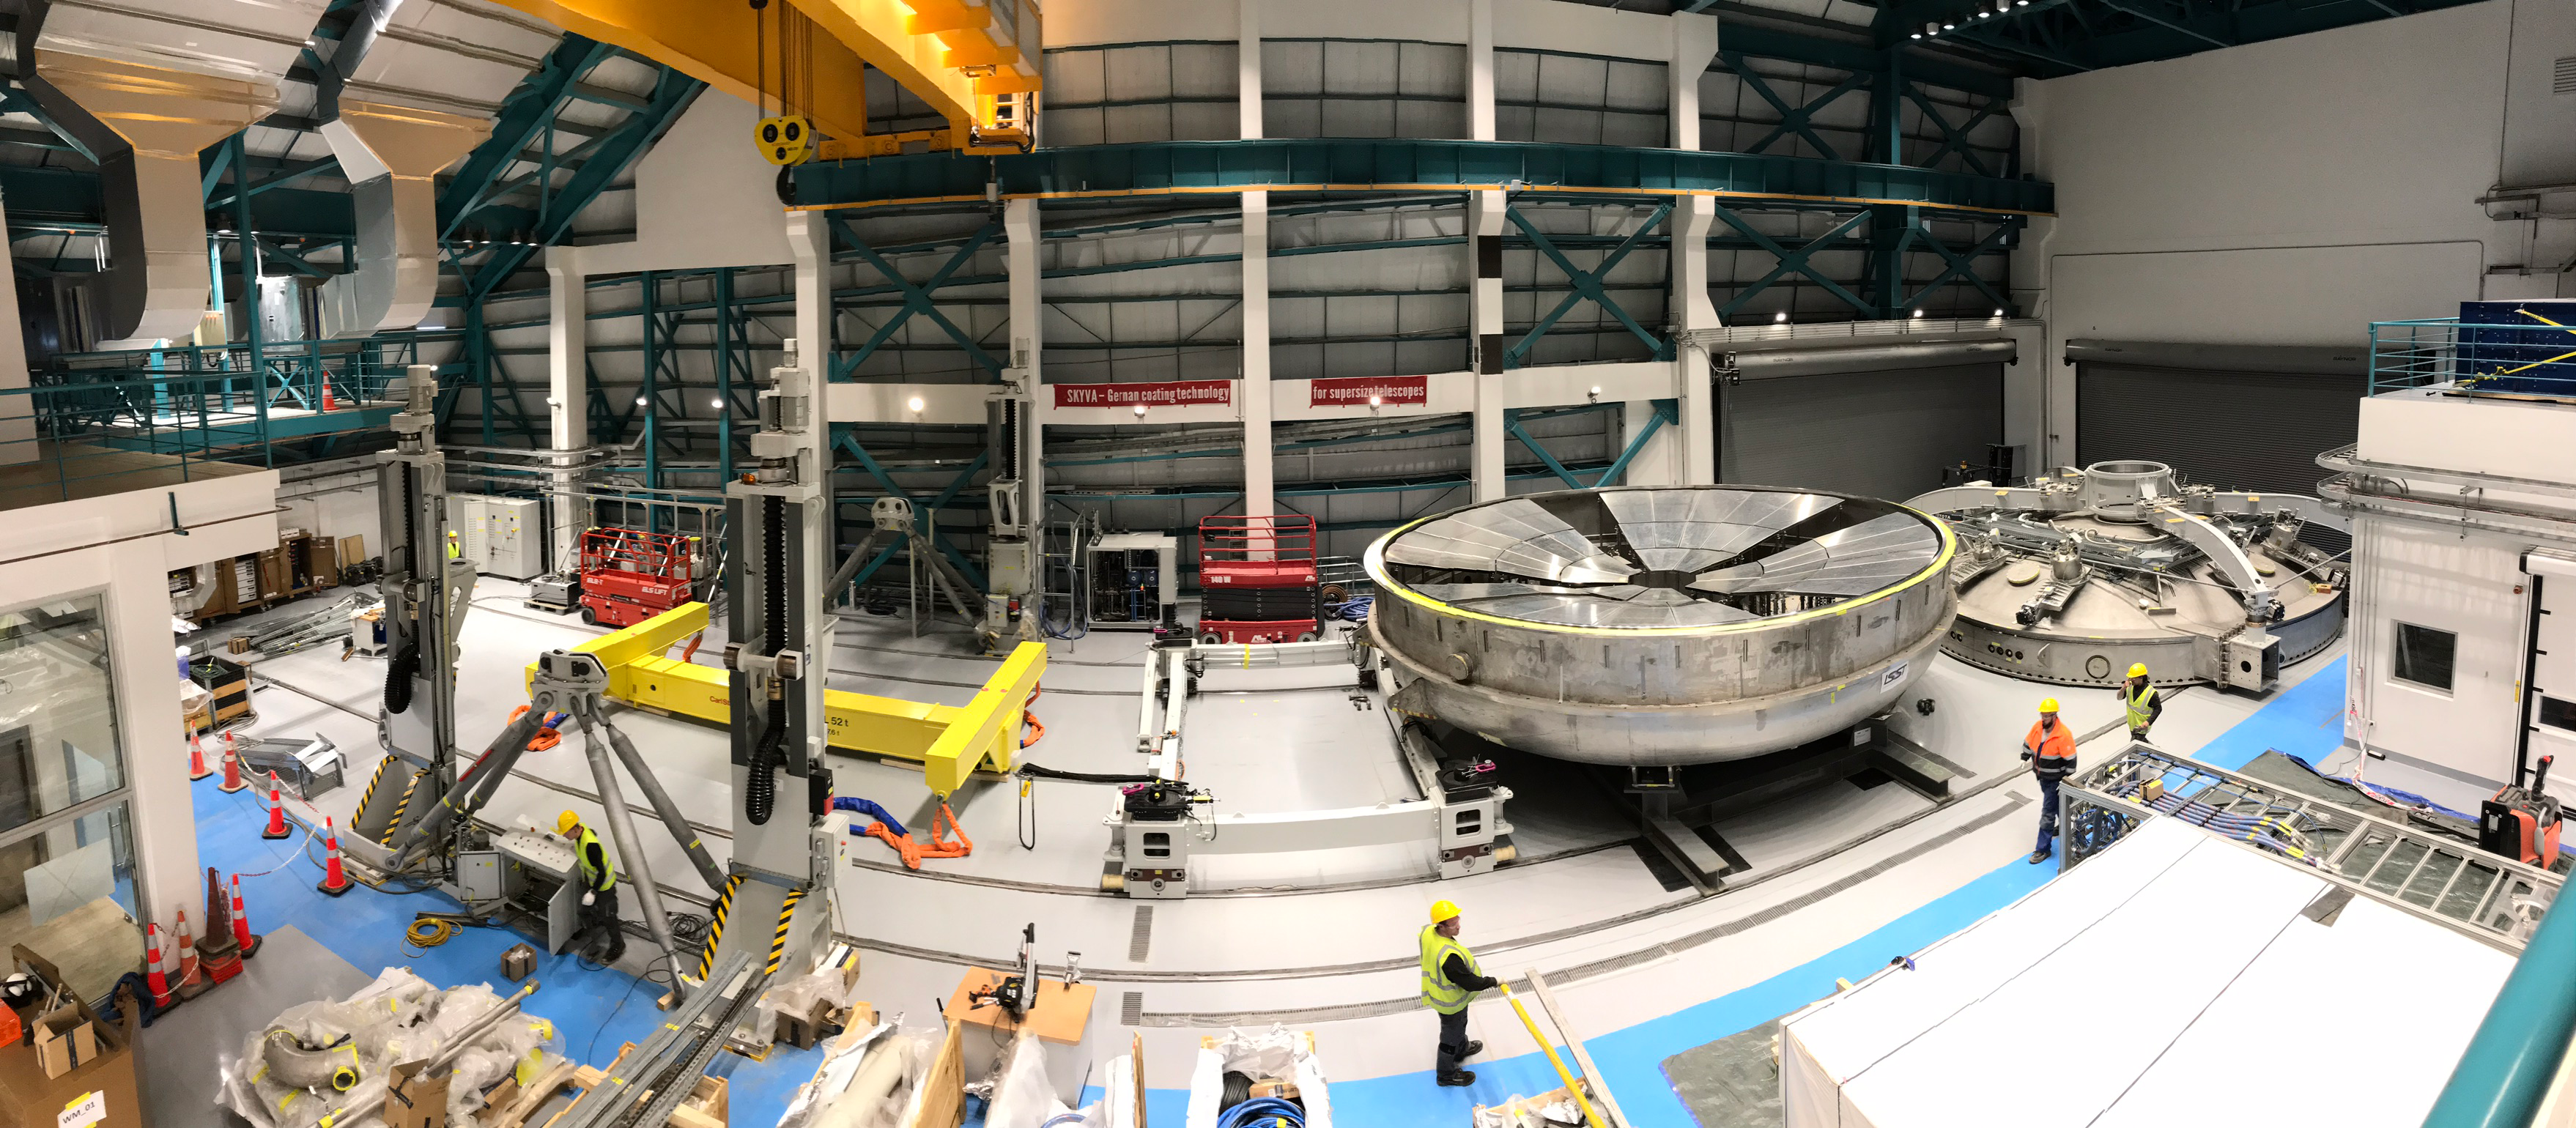

Coating Plant Assembly on Summit

A crew from Von Ardenne, the LSST Coating Chamber vendor, is currently onsite at the LSST summit facility building, performing work on the Coating Chamber, which arrived at the summit in November 2018. According to Tomislav Vucina, LSST Coatings Engineer, "The LSST Coating Chamber will be the largest, most modern, and most powerful mirror coating mechanism used by any telescope in the world." The Coating Chamber, which was constructed in Germany, is now beginning a six-month program of “assembly, integration, and commissioning,” which refers to installation of all components of the Coating Plant, and the testing necessary to ensure that everything works the way it’s supposed to. After final acceptance, and after both LSST mirrors arrive, the Coating Plant will be used to coat the Primary/Tertiary Mirror (M1M3) with aluminum, and the Secondary Mirror (M2) with silver.

Credit: Rubin Observatory/NSF/AURA